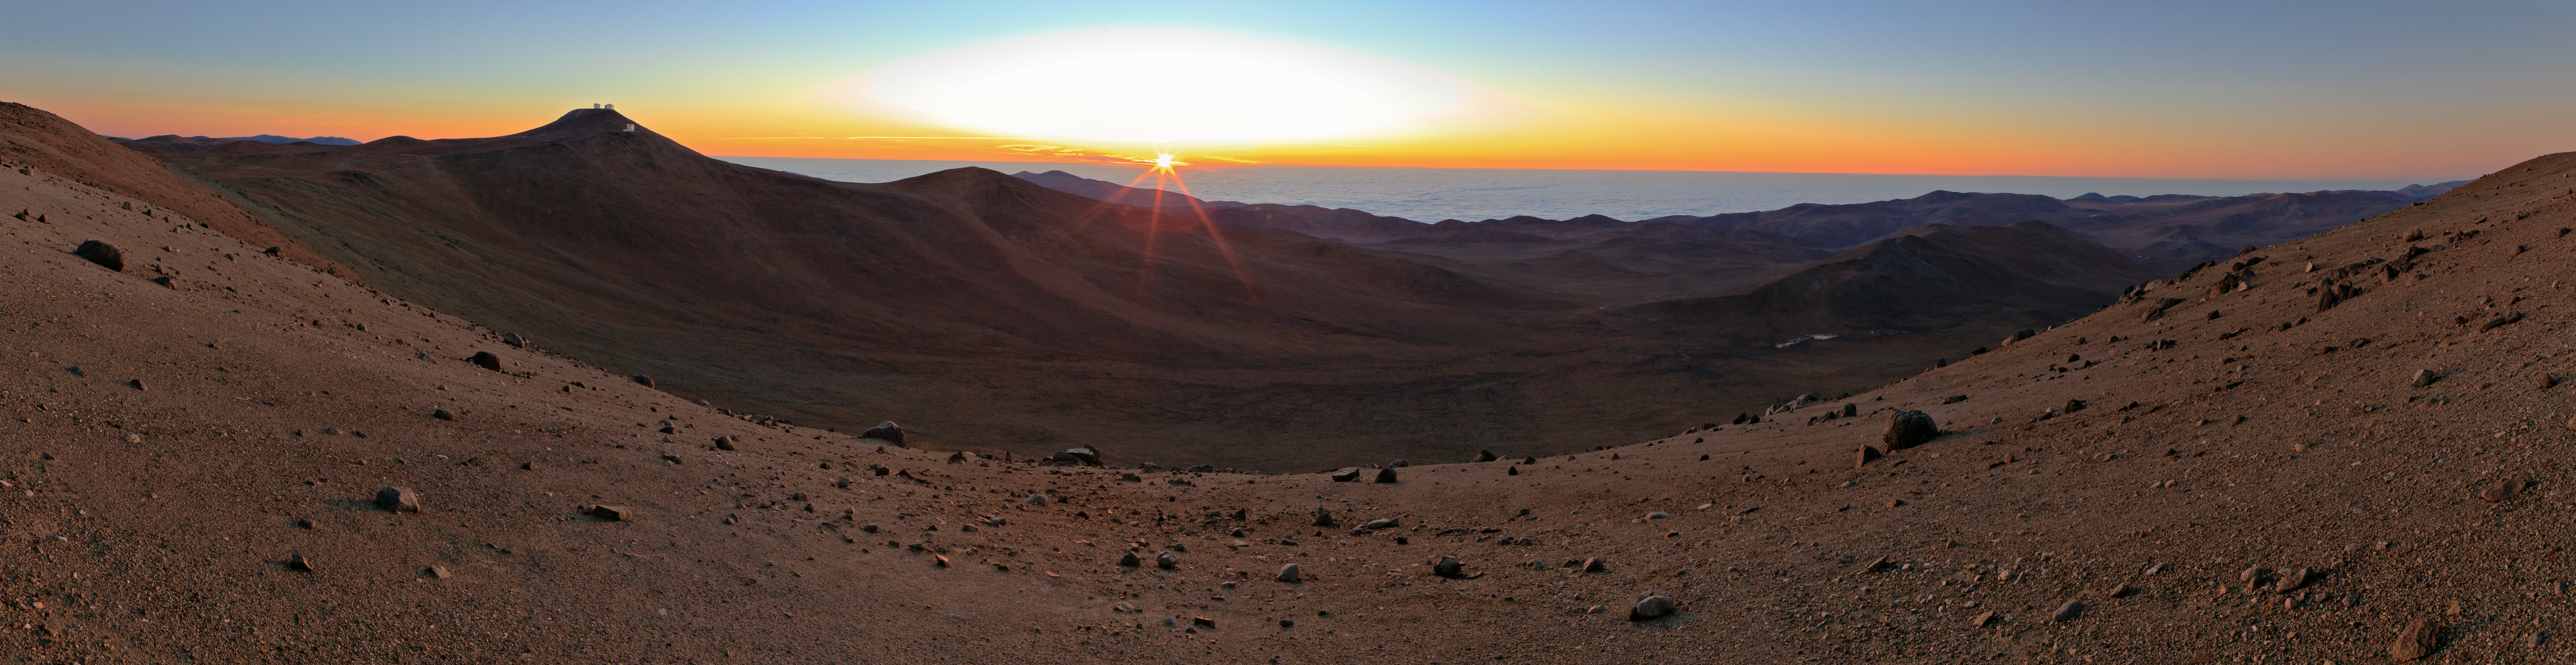

Panoramic view of sunset over Paranal

Panoramic view of sunset over Paranal.

Credit: ESO/B. Tafreshi (twanight.org)